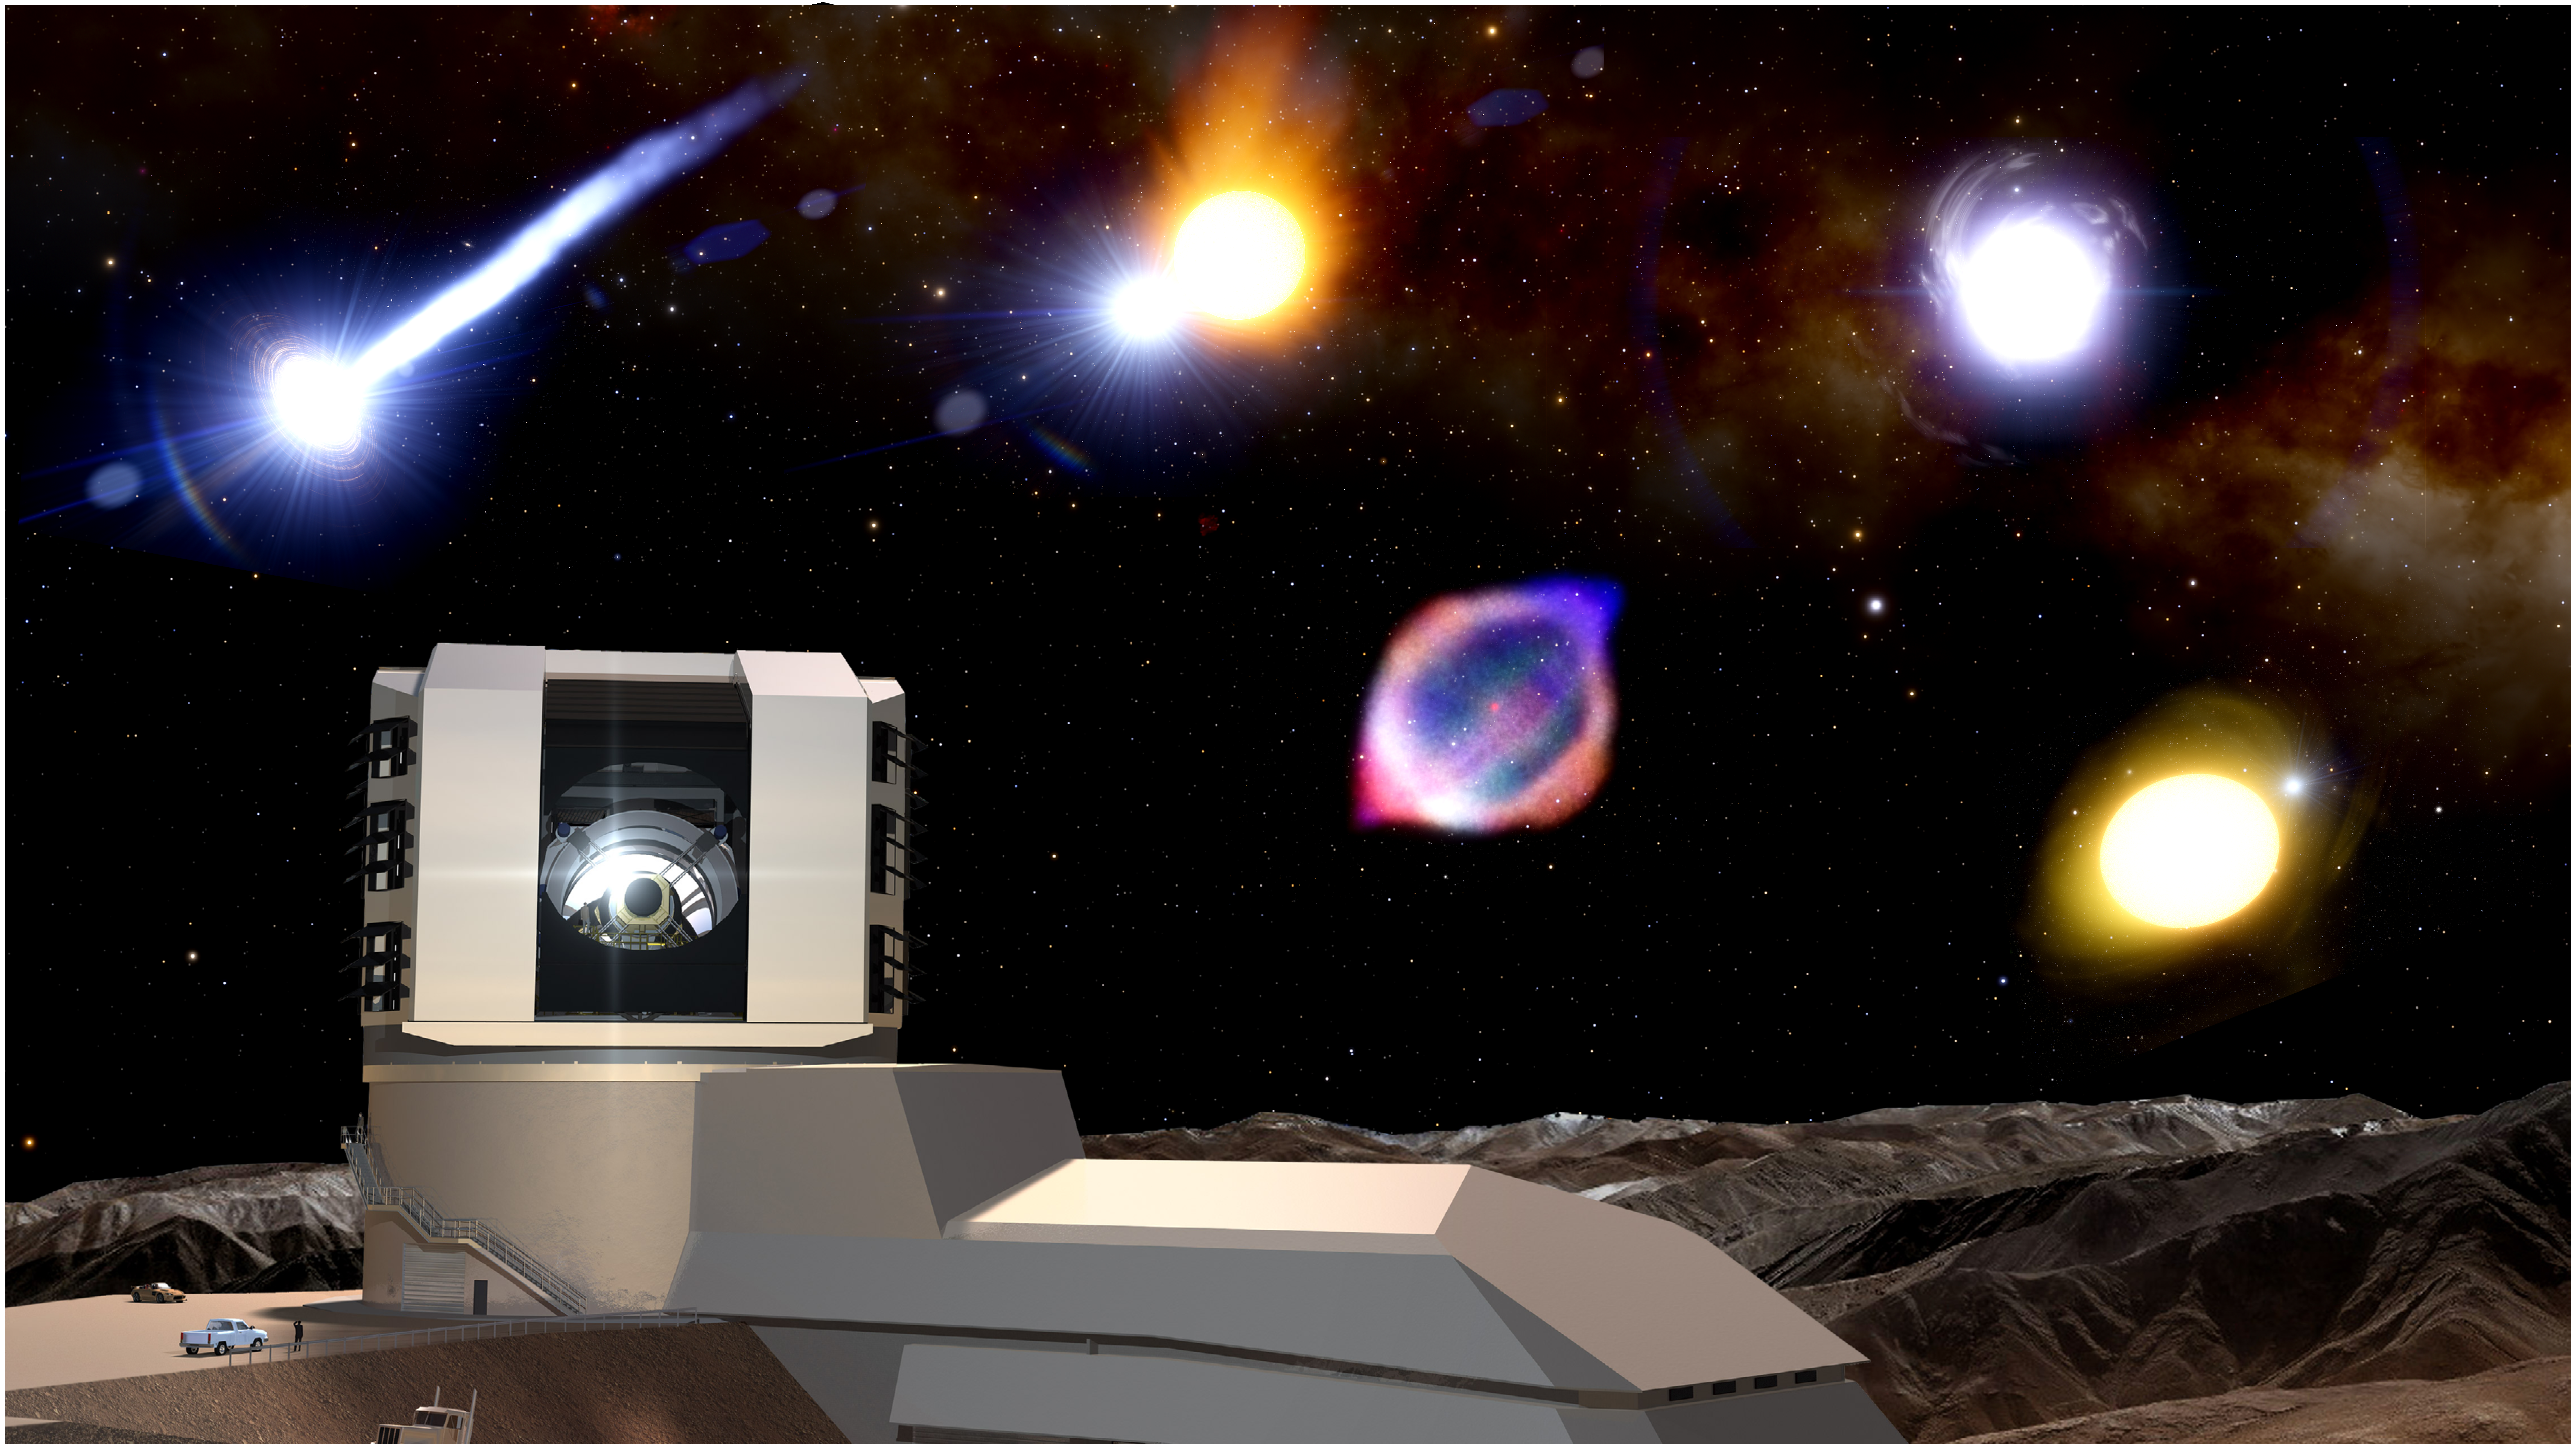

Vera C. Rubin Observatory and transient objects

Vera C. Rubin Observatory will provide 10 million alerts per night, compared to the Zwicky Transient Facility which produces one hundred thousand.

Credit: NOIRLab/AURA/NSF/J. da Silva